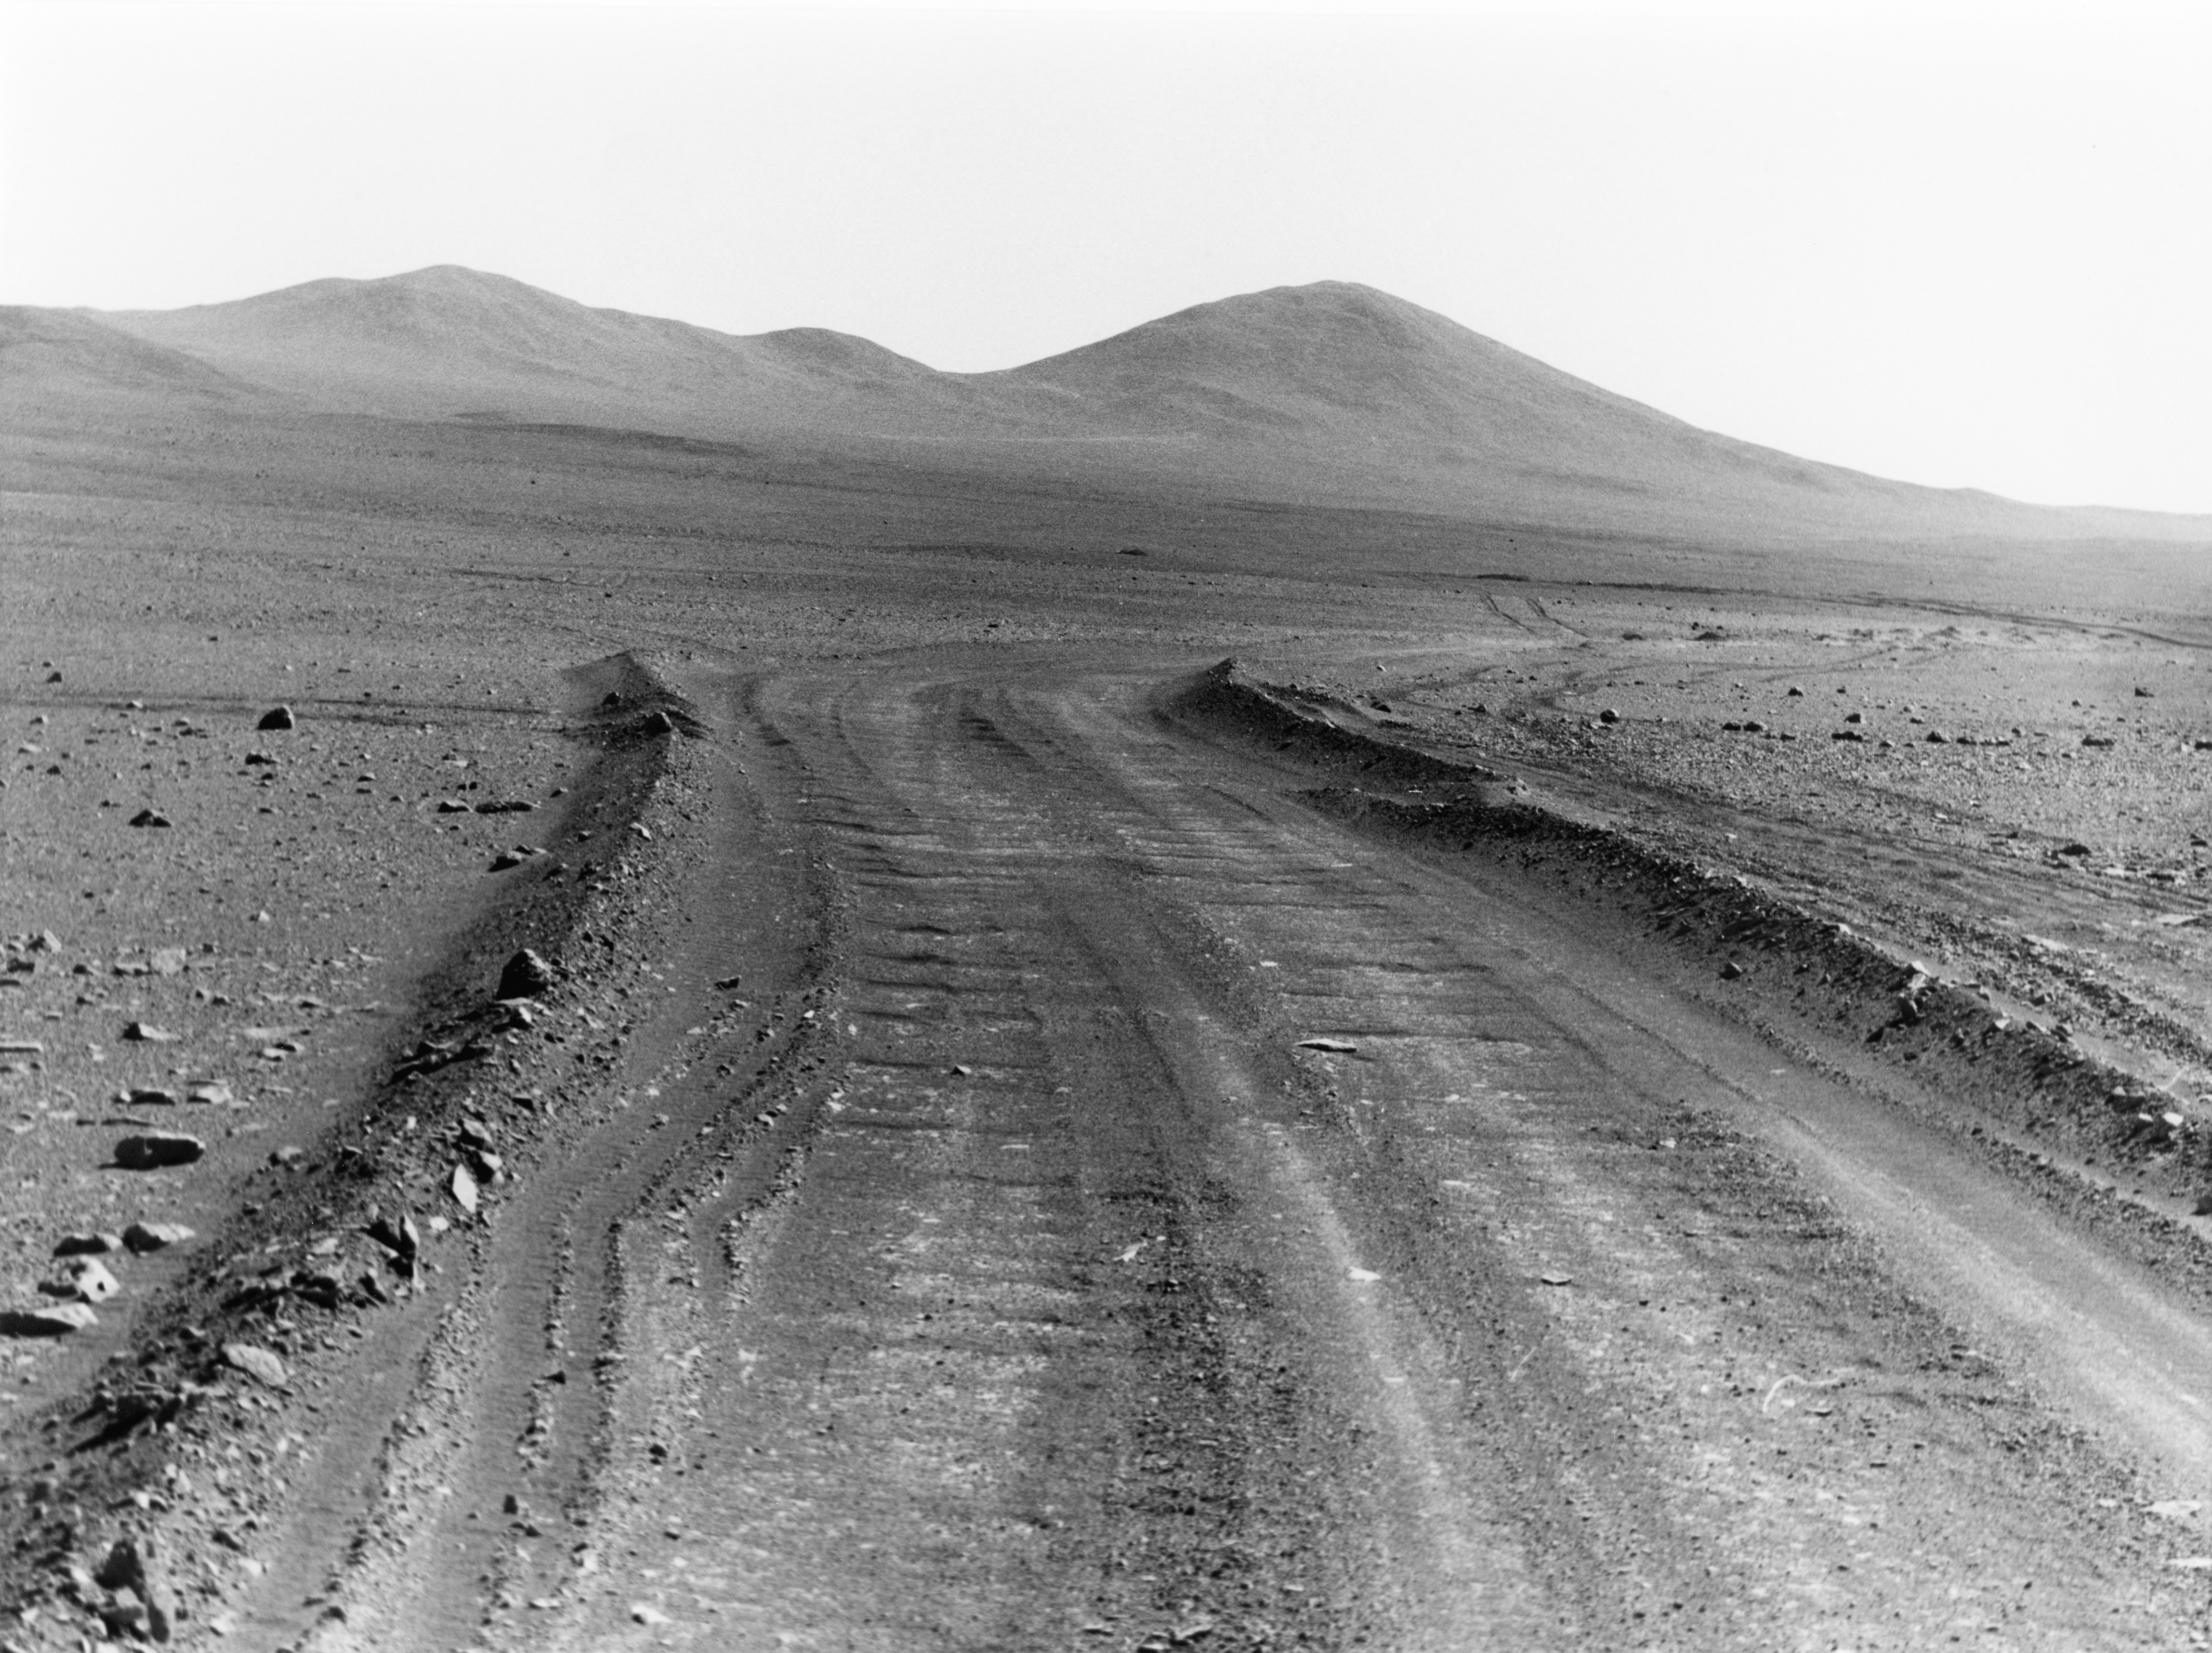

Desert track to Cerro Armazones

The desert track to Cerro Armazones, photographed in the 1980s.

Credit: ESO/H.-E. Schuster